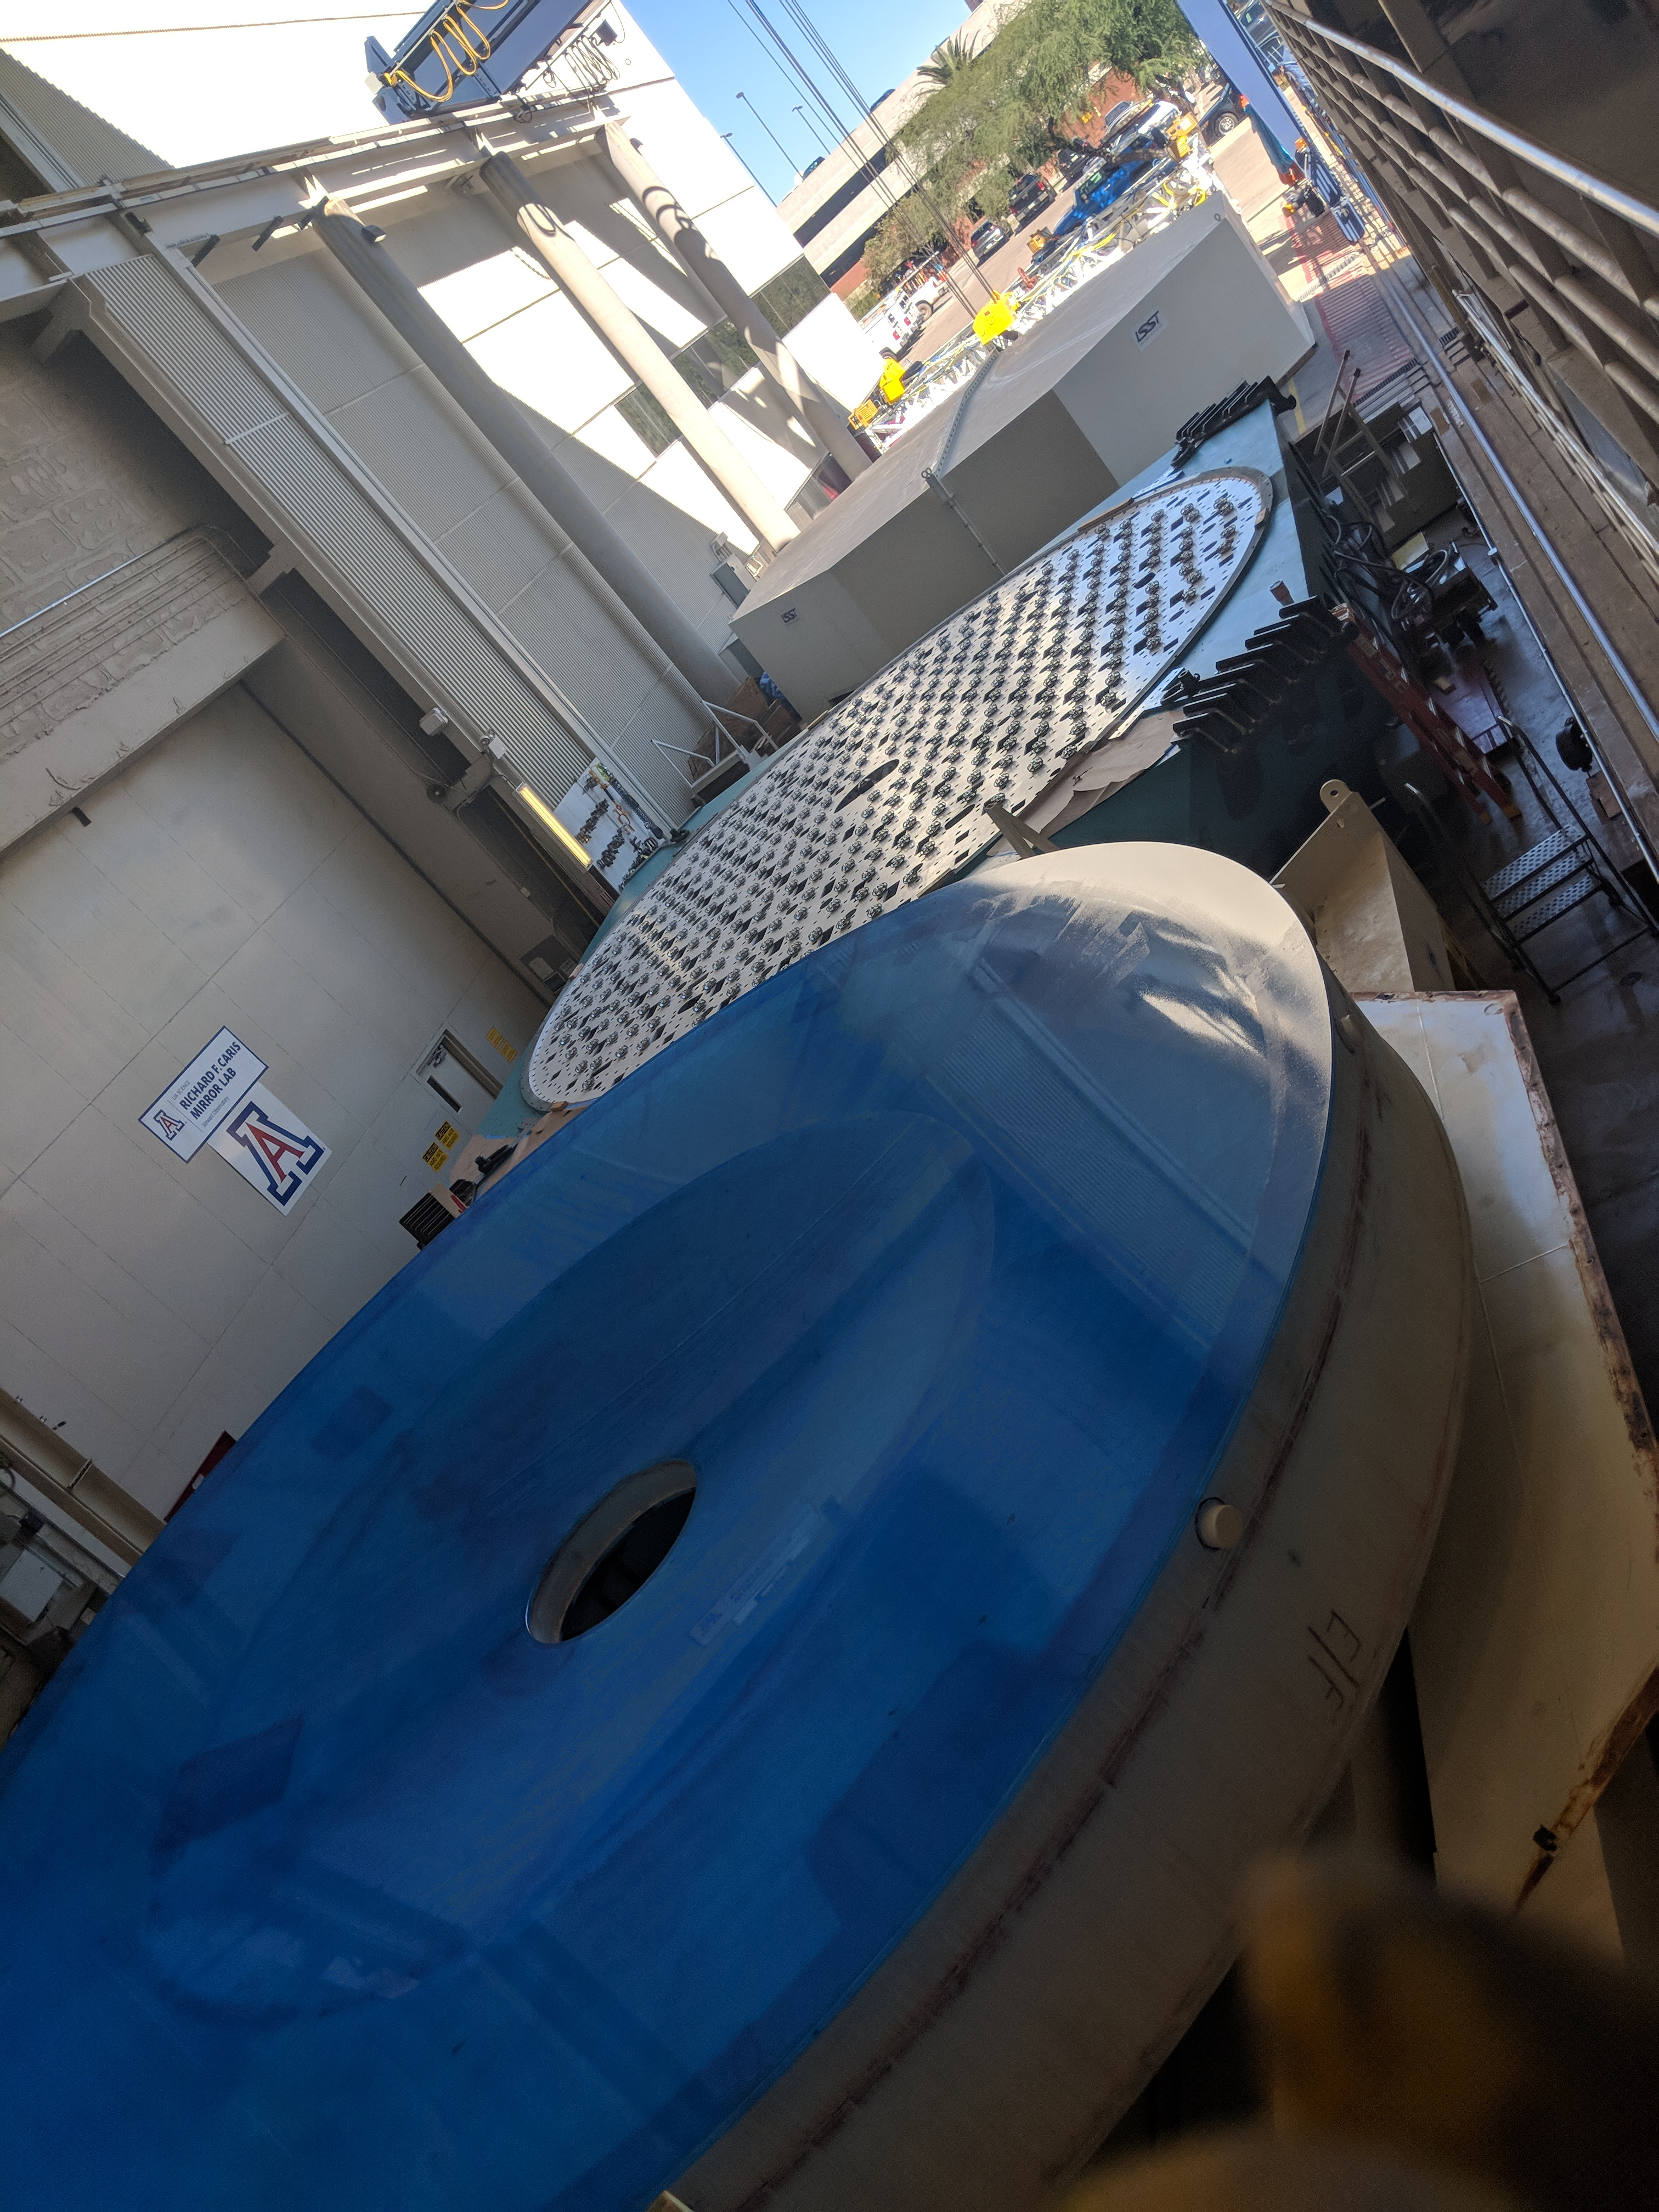

M1M3 Move to Mirror Lab

On October 18, 2018, the M1M3 Mirror was moved to the Richard F. Caris Mirror Lab on a Precision Heavy Haul truck. The Mirror had been in storage in hangar at Million Air since its fabrication, which was completed in 2015. Now that both the Cell and the Mirror are in the Lab, the next step is the installation of the Mirror onto the M1M3 Cell using the vacuum lifter. In this photo the lid on the Mirror container has been removed, revealing the Mirror, which is covered with a blue protective coating,

Credit: Rubin Observatory/NSF/AURA